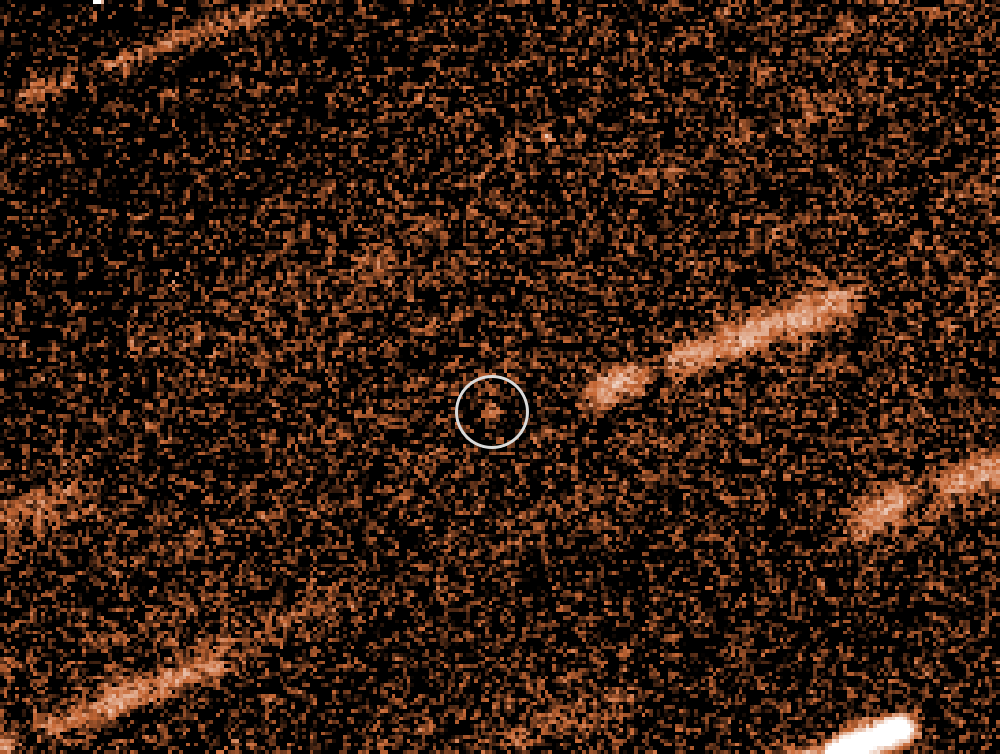

The VLT images the very faint near-Earth object 2009 FD

The faint spot at the centre of this picture from ESO's Very Large Telescope is the Near-Earth Object 2009 FD. It may look insignificant, but there was a possibility that this asteroid would collide with the Earth in the future and cause devastation. Fortunately the latest VLT observations, part of a collaboration with the European Space Agency, have shown that this is much less likely than initially feared.

The stars in this picture appear trailed as the telescope was tracking the motion of the asteroid during the exposures.

Credit: ESO